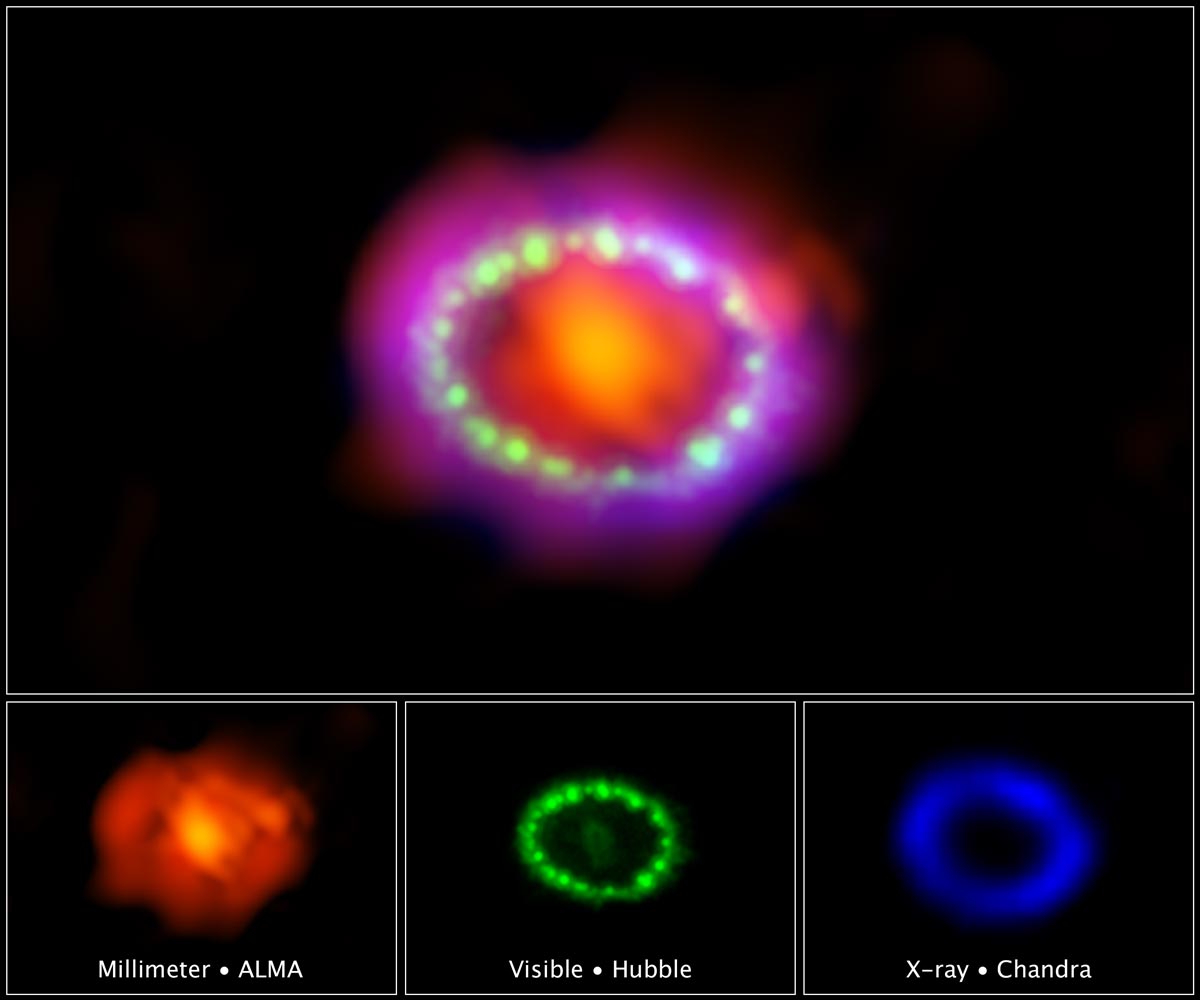

One of the brightest exploding stars

Three decades ago, astronomers spotted one of the brightest exploding stars in more than 400 years. The titanic supernova, called Supernova 1987A (SN 1987A), blazed with the power of 100 million suns for several months following its discovery on Feb. 23, 1987.

Credit: ALMA (ESO/NAOJ/NRAO)